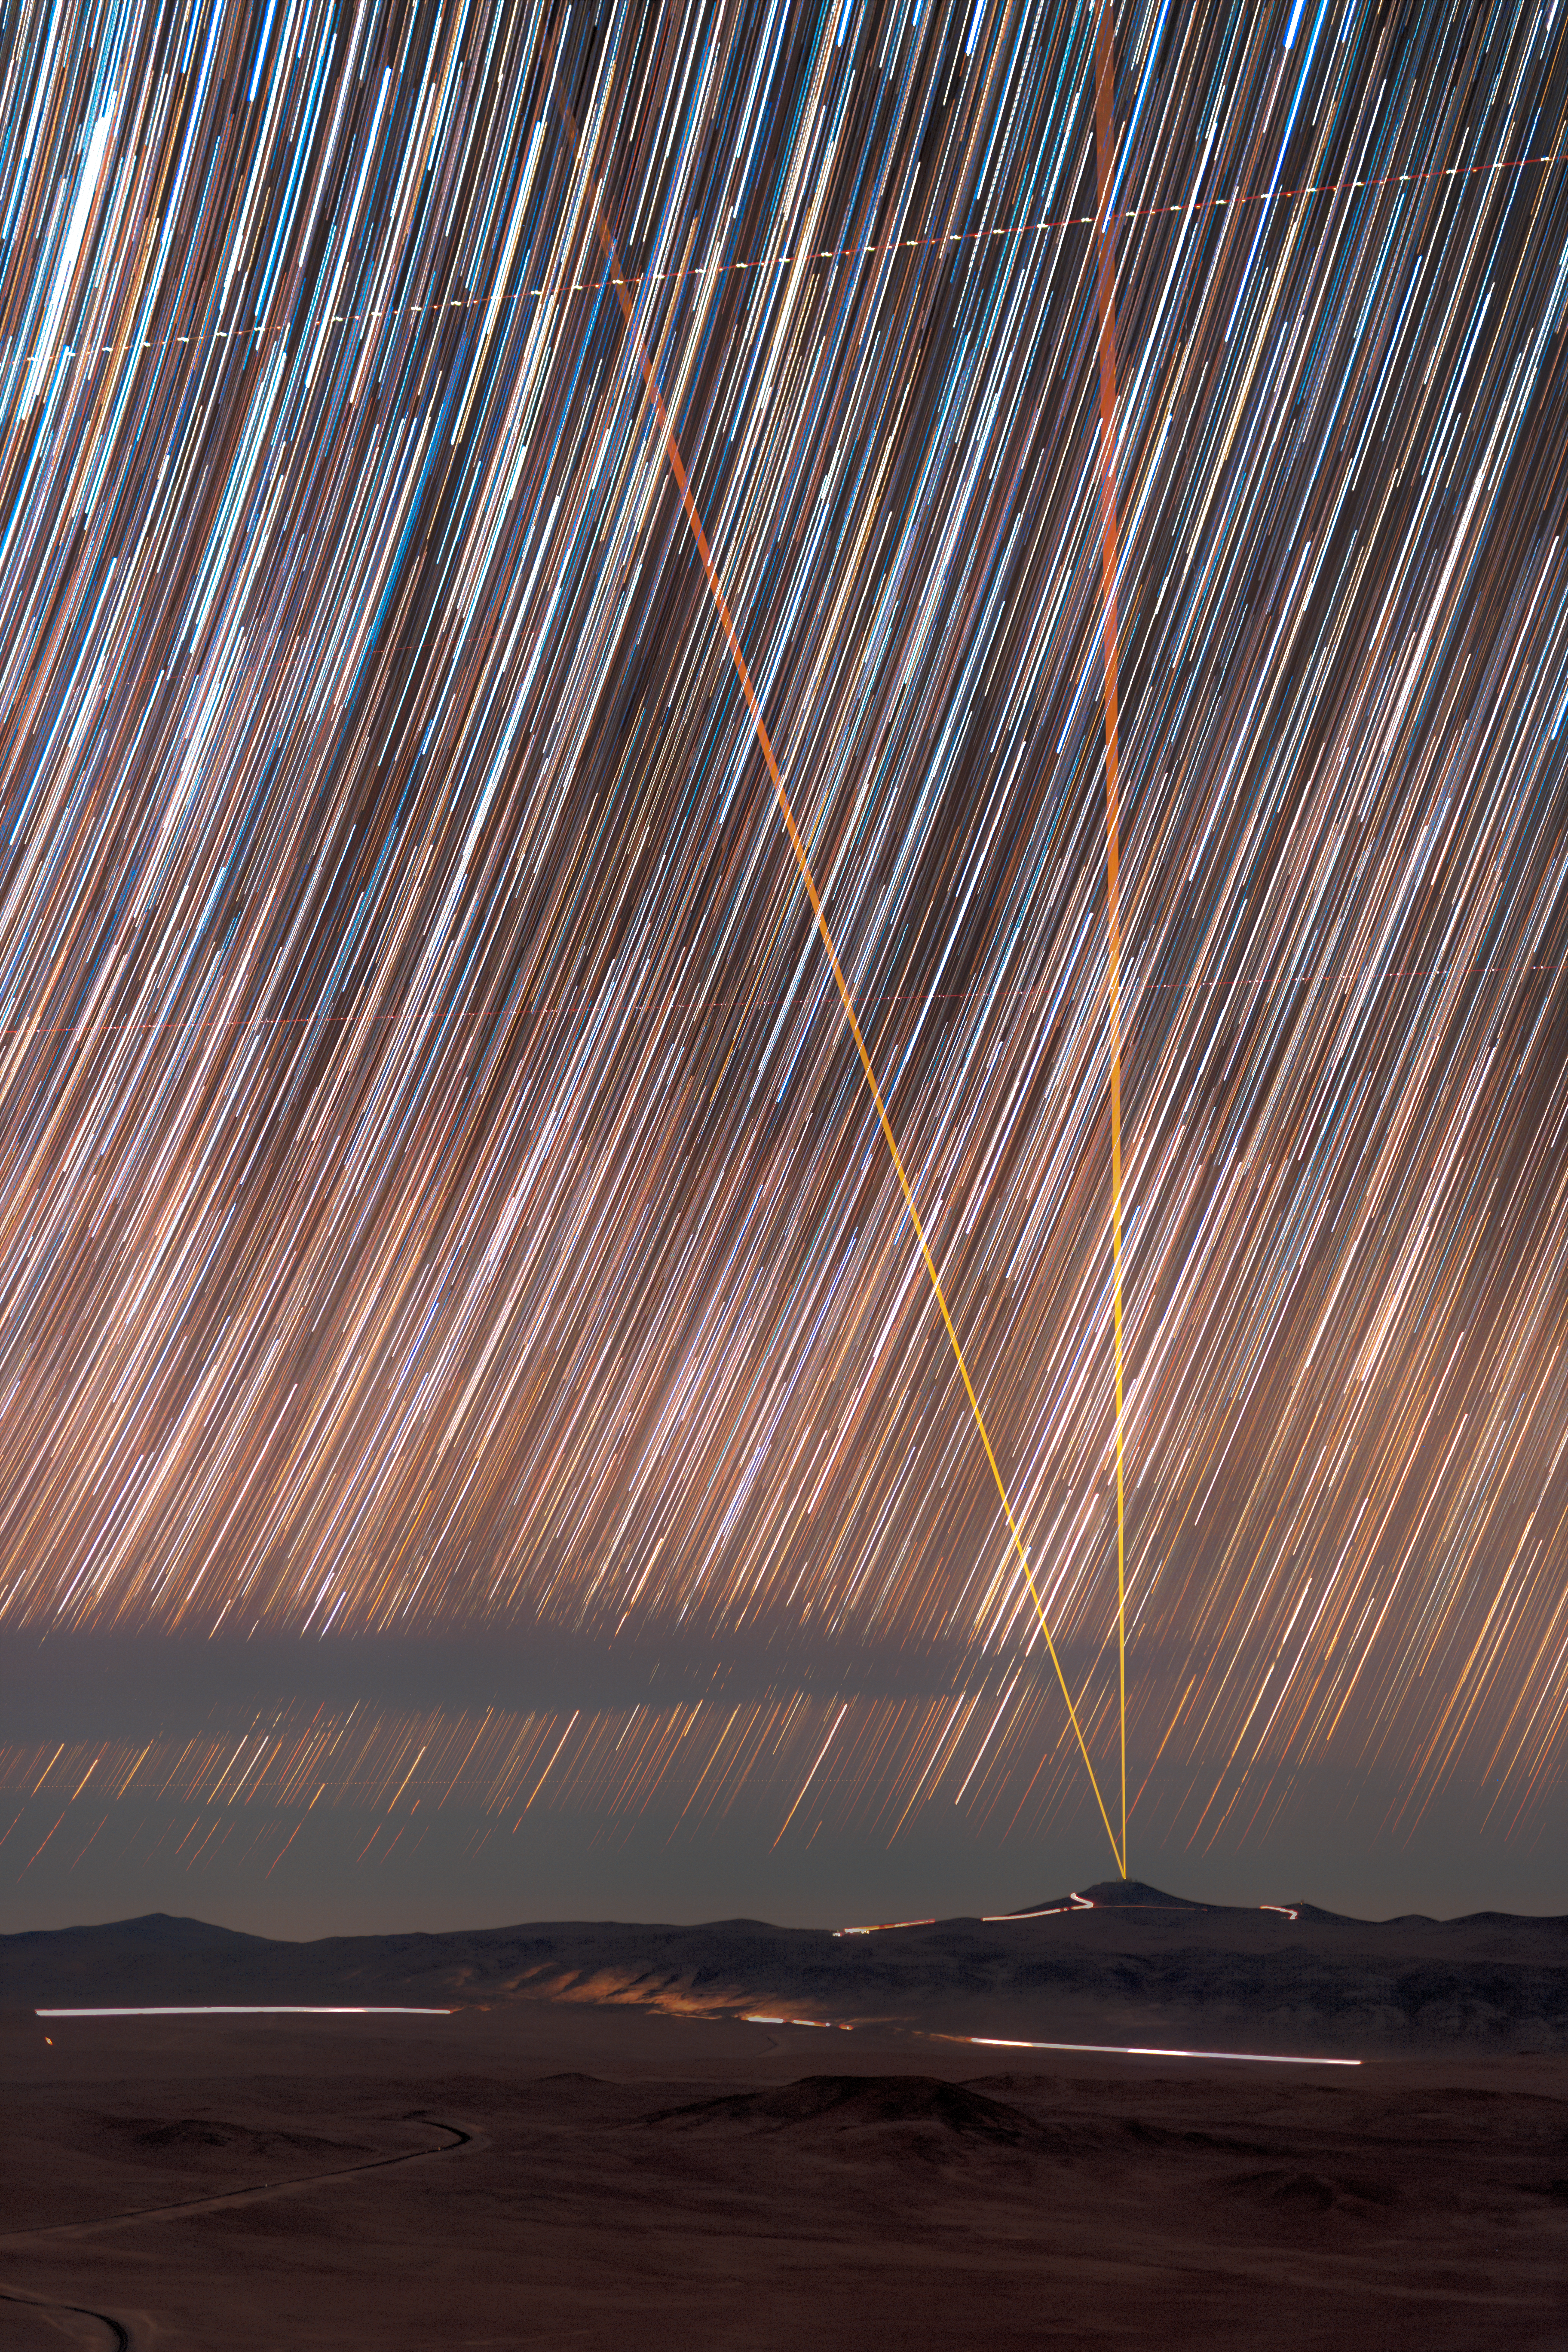

Star trails above Paranal

Captured here is the apparent motion of the stars above ESO's Paranal Observatory. This technique, called star trails, requires long exposure time over several hours to reveal the stars streaking across the sky each night.

Credit: P. Horálek/ESO